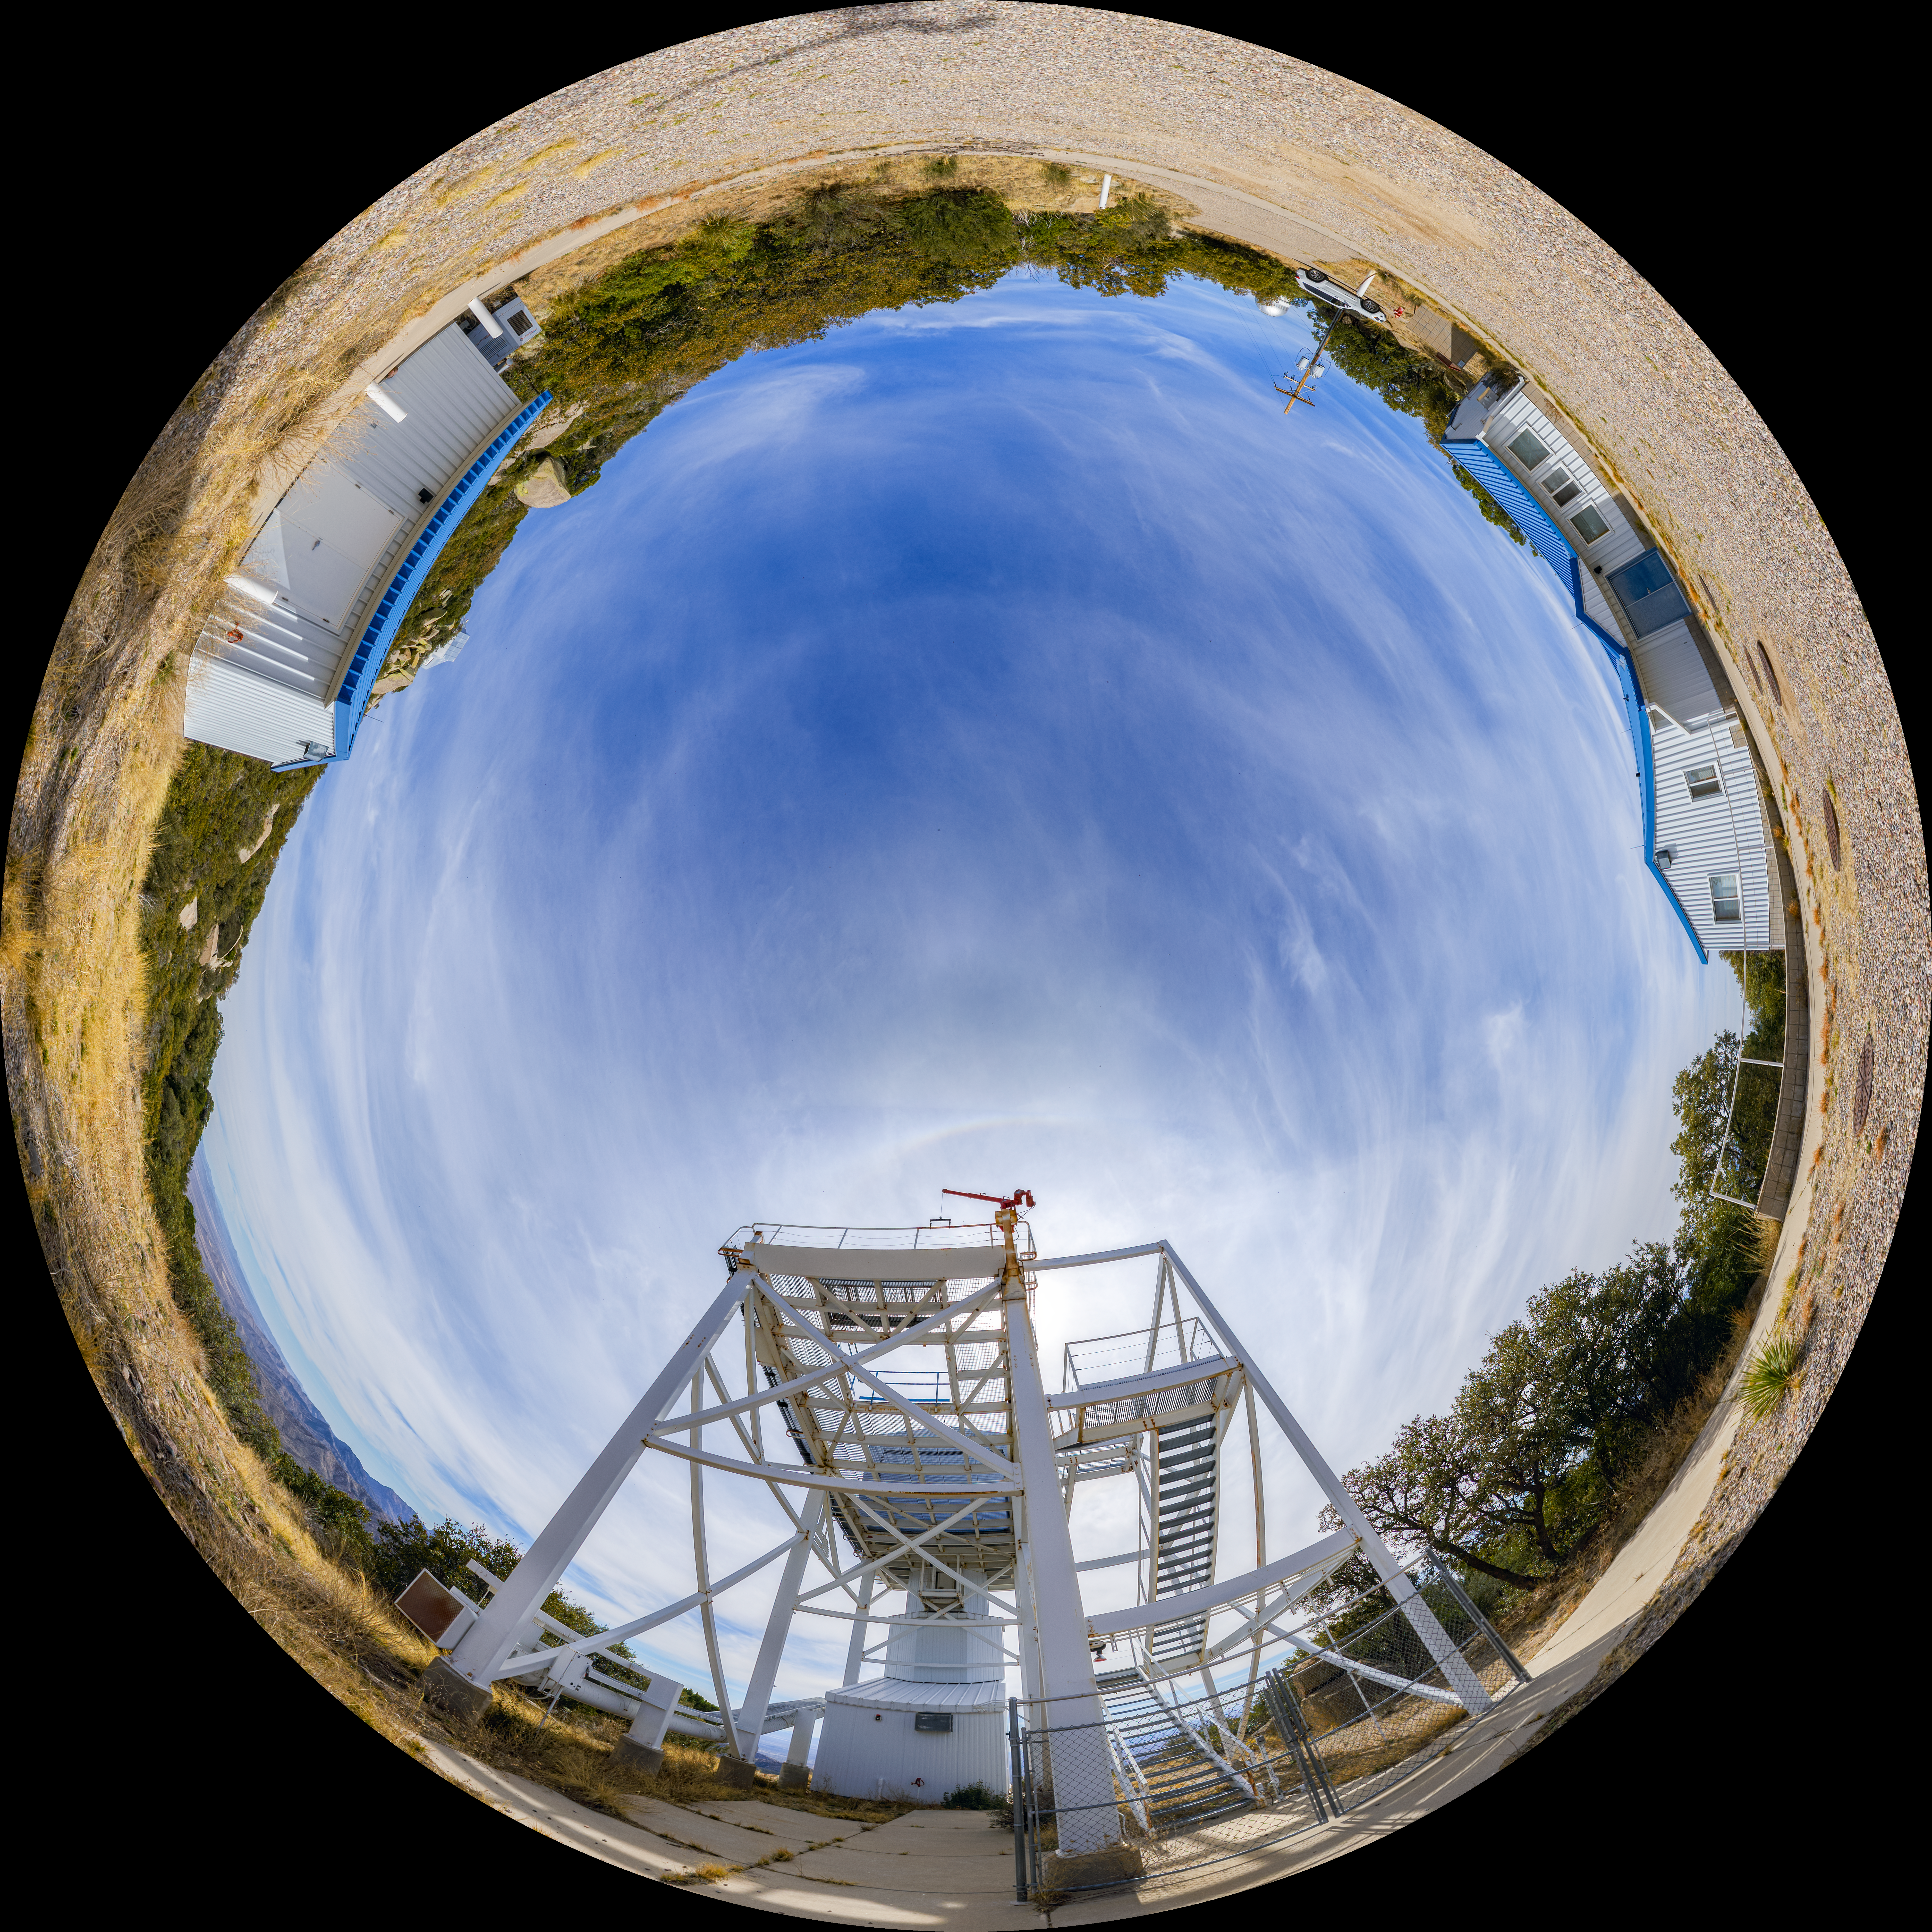

Dome View of Calypso Telescope

This dome view shows the Calypso Telescope, which was originally stationed on Kitt Peak, Arizona, but was moved to Cerro Pachón in 2018 to monitor atmosphere conditions in support of the Vera C. Rubin Observatory.

A 360-degree panorama image can be seen here.

Credit: NOIRLab/AURA/NSF/P. Horálek